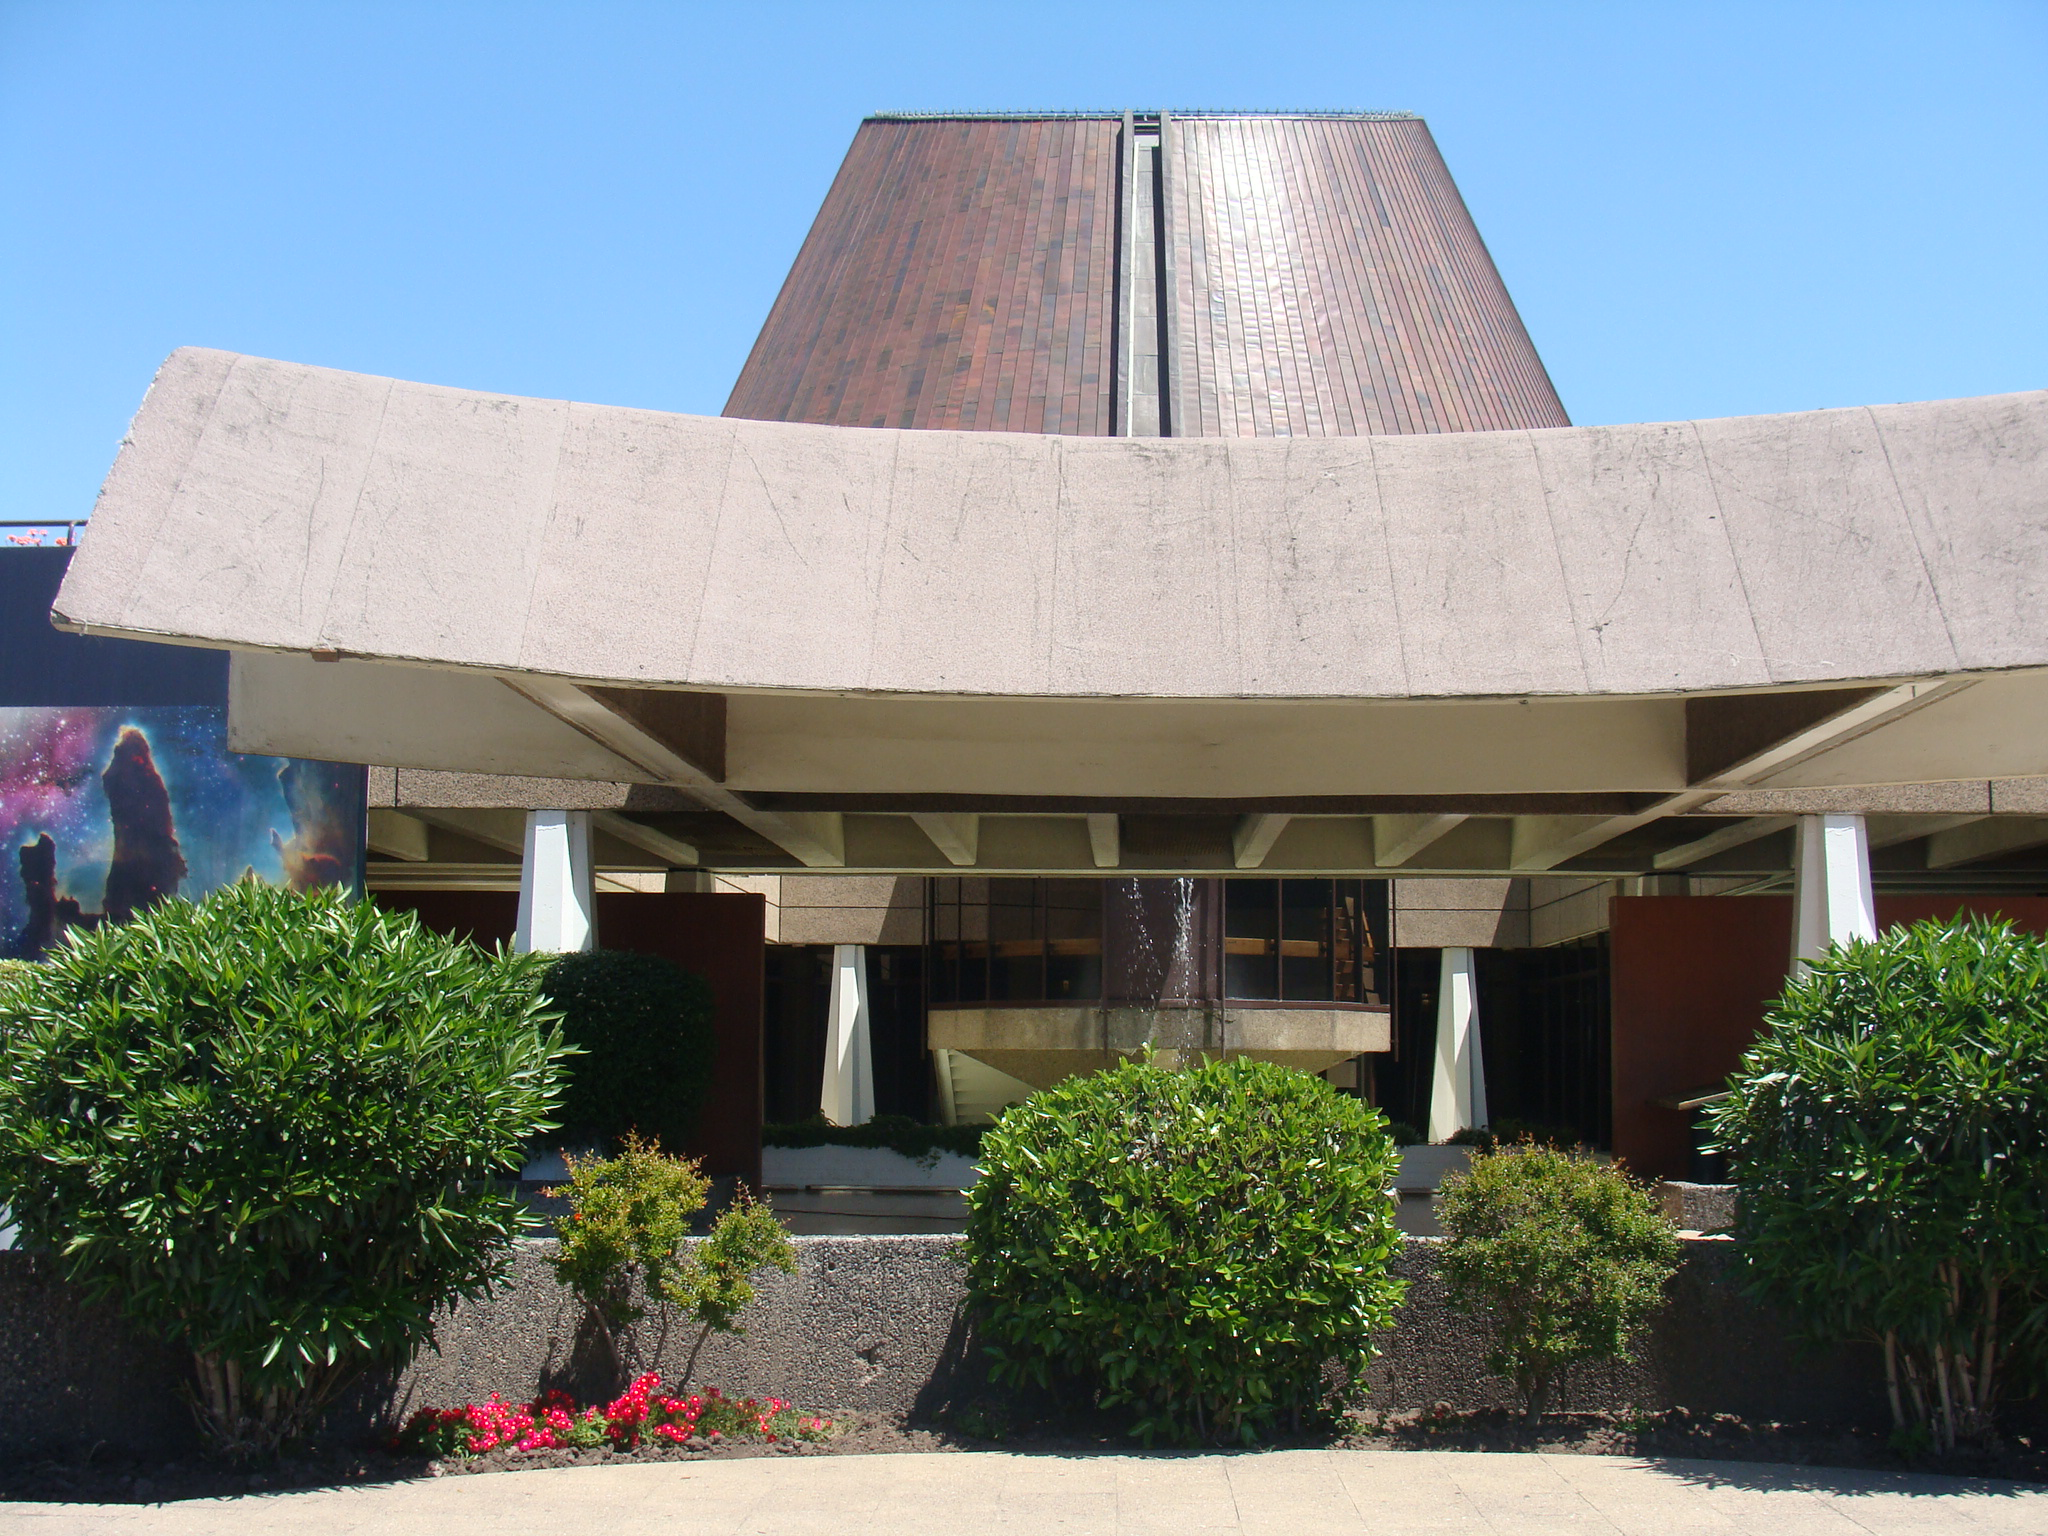

Planetarium of the Universidad de Santiago de Chile

The main entrance of the Planetarium of the Universidad de Santiago de Chile (USACH).

Credit: ESO